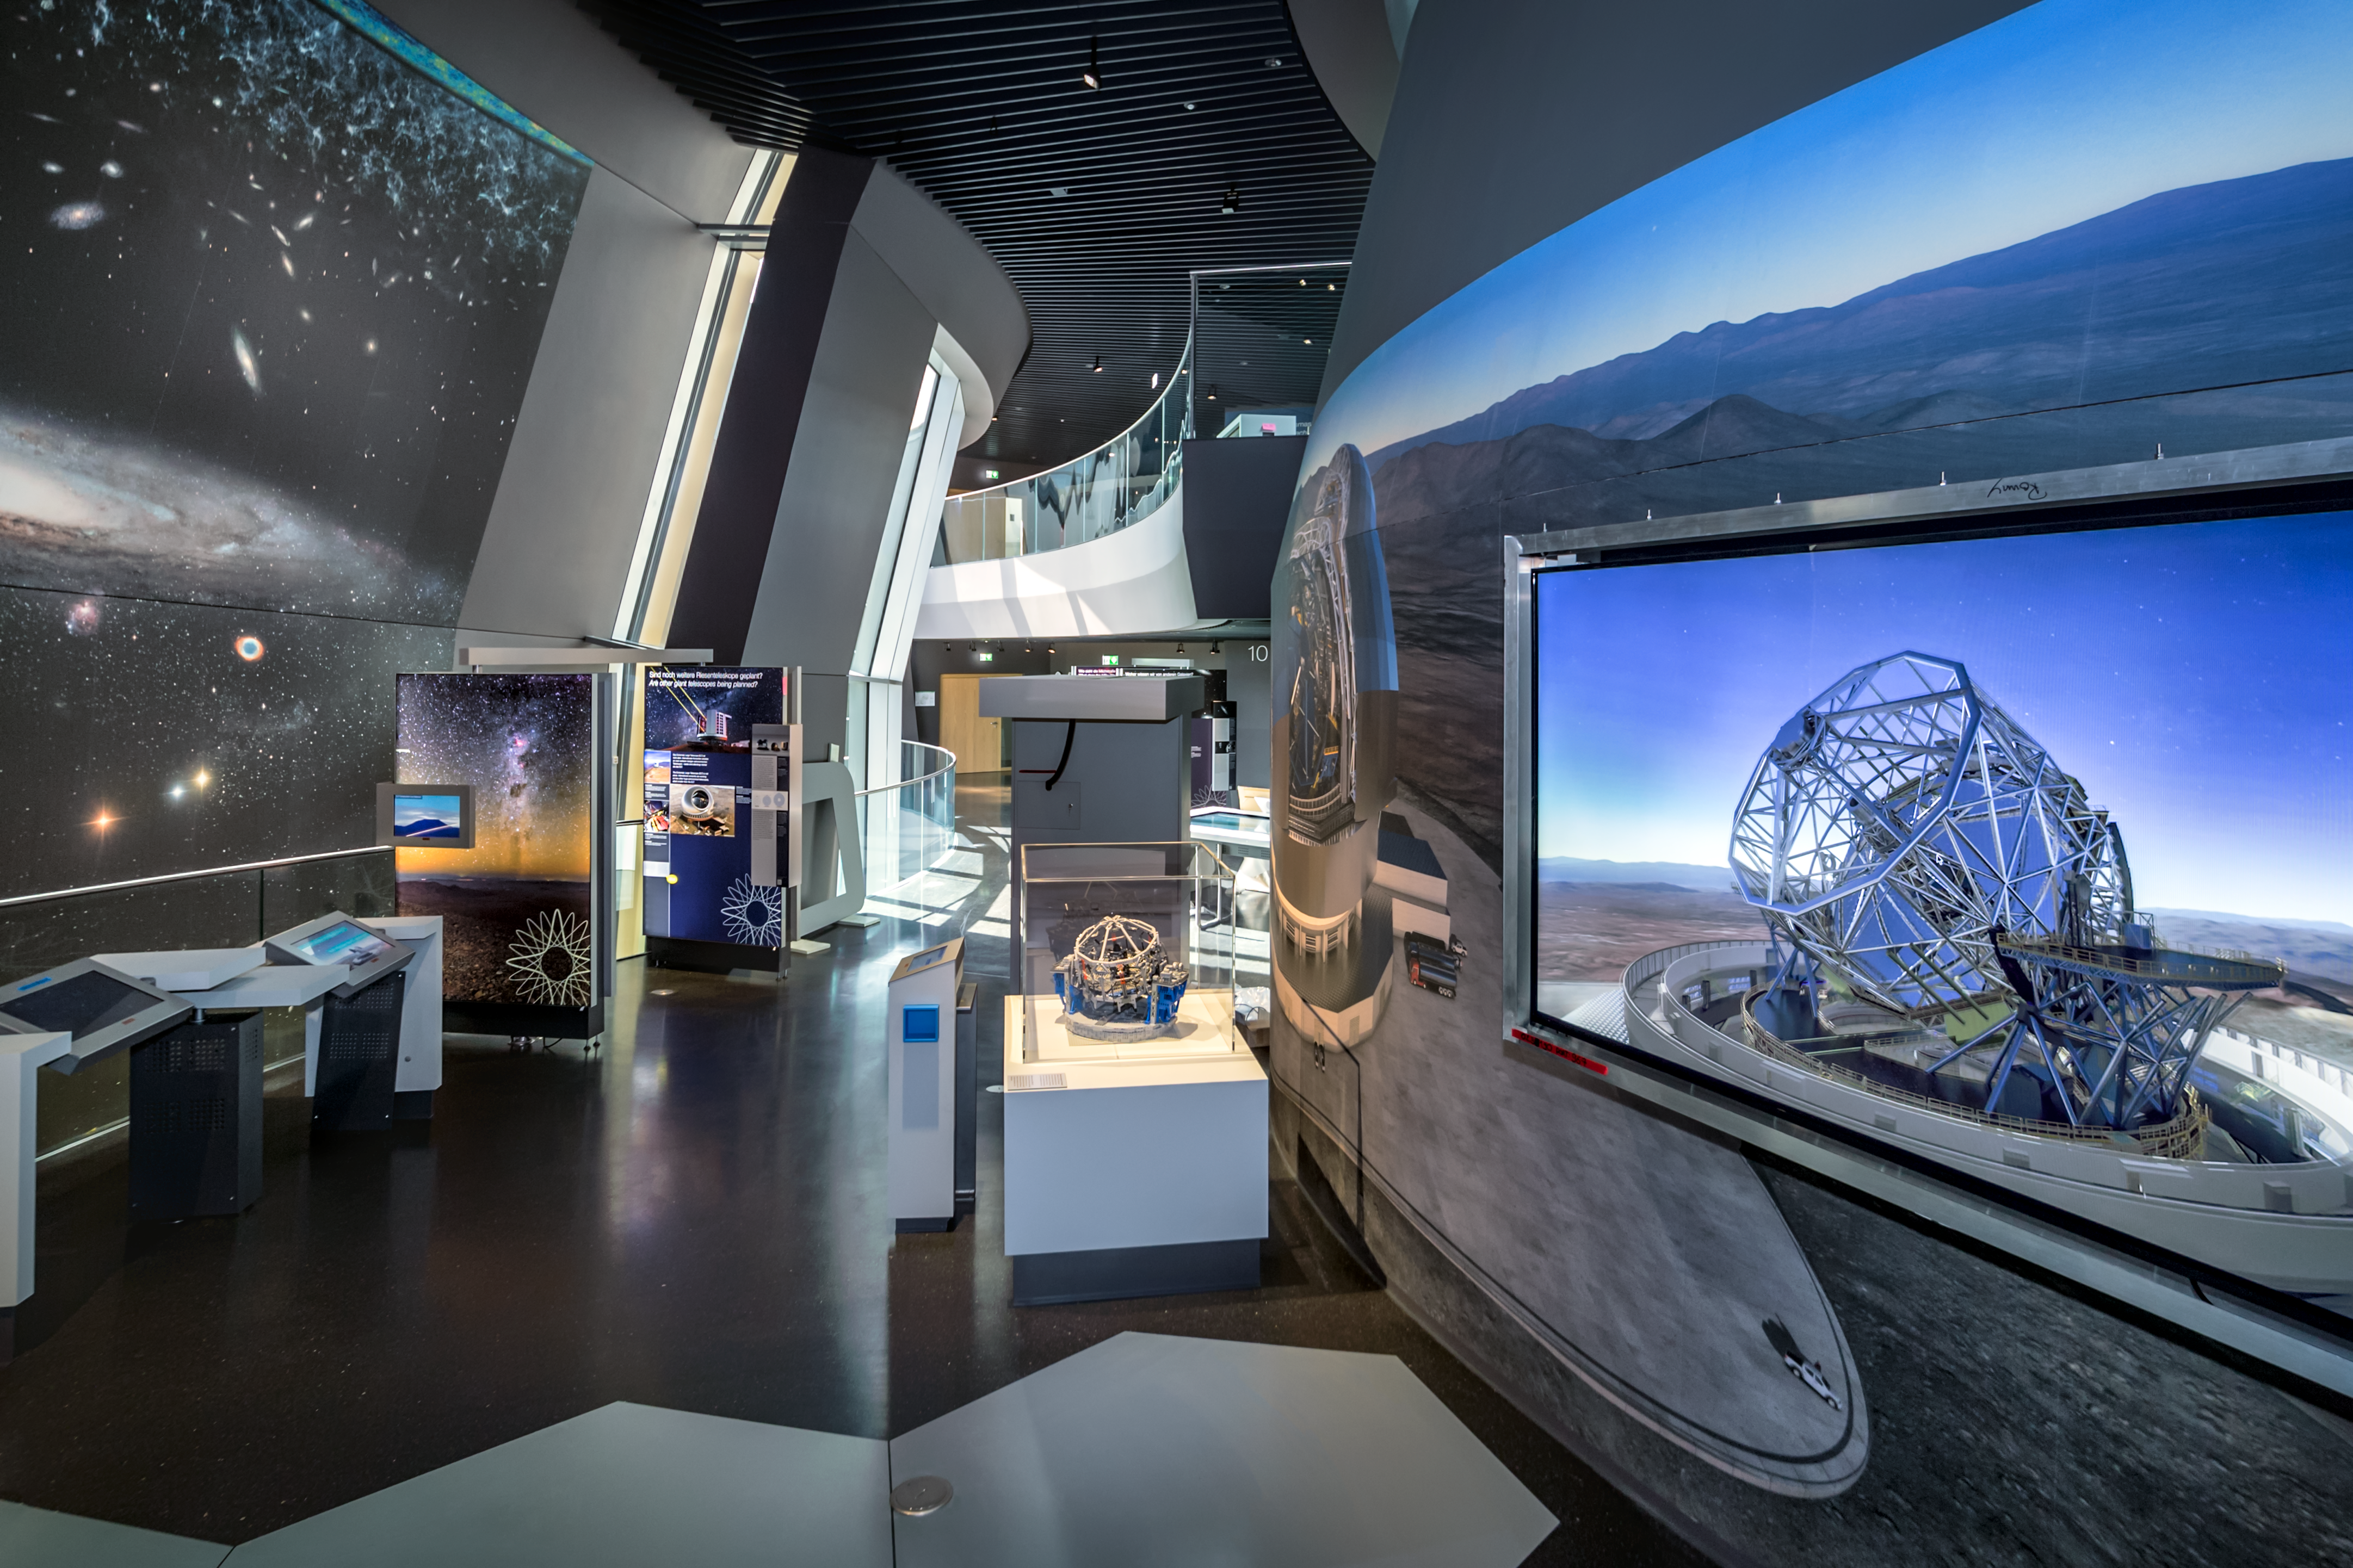

The ELT theme in The Living Universe

In The Living Universe exhibition of the ESO Supernova Planetarium & Visitor Centre there is a theme dedicated to ESO's very own Extremely Large Telescope (ELT). The telescope is scheduled for first light in the 2020s and will be the largest optical telescope ever built.

Credit: ESO/P. Horálek